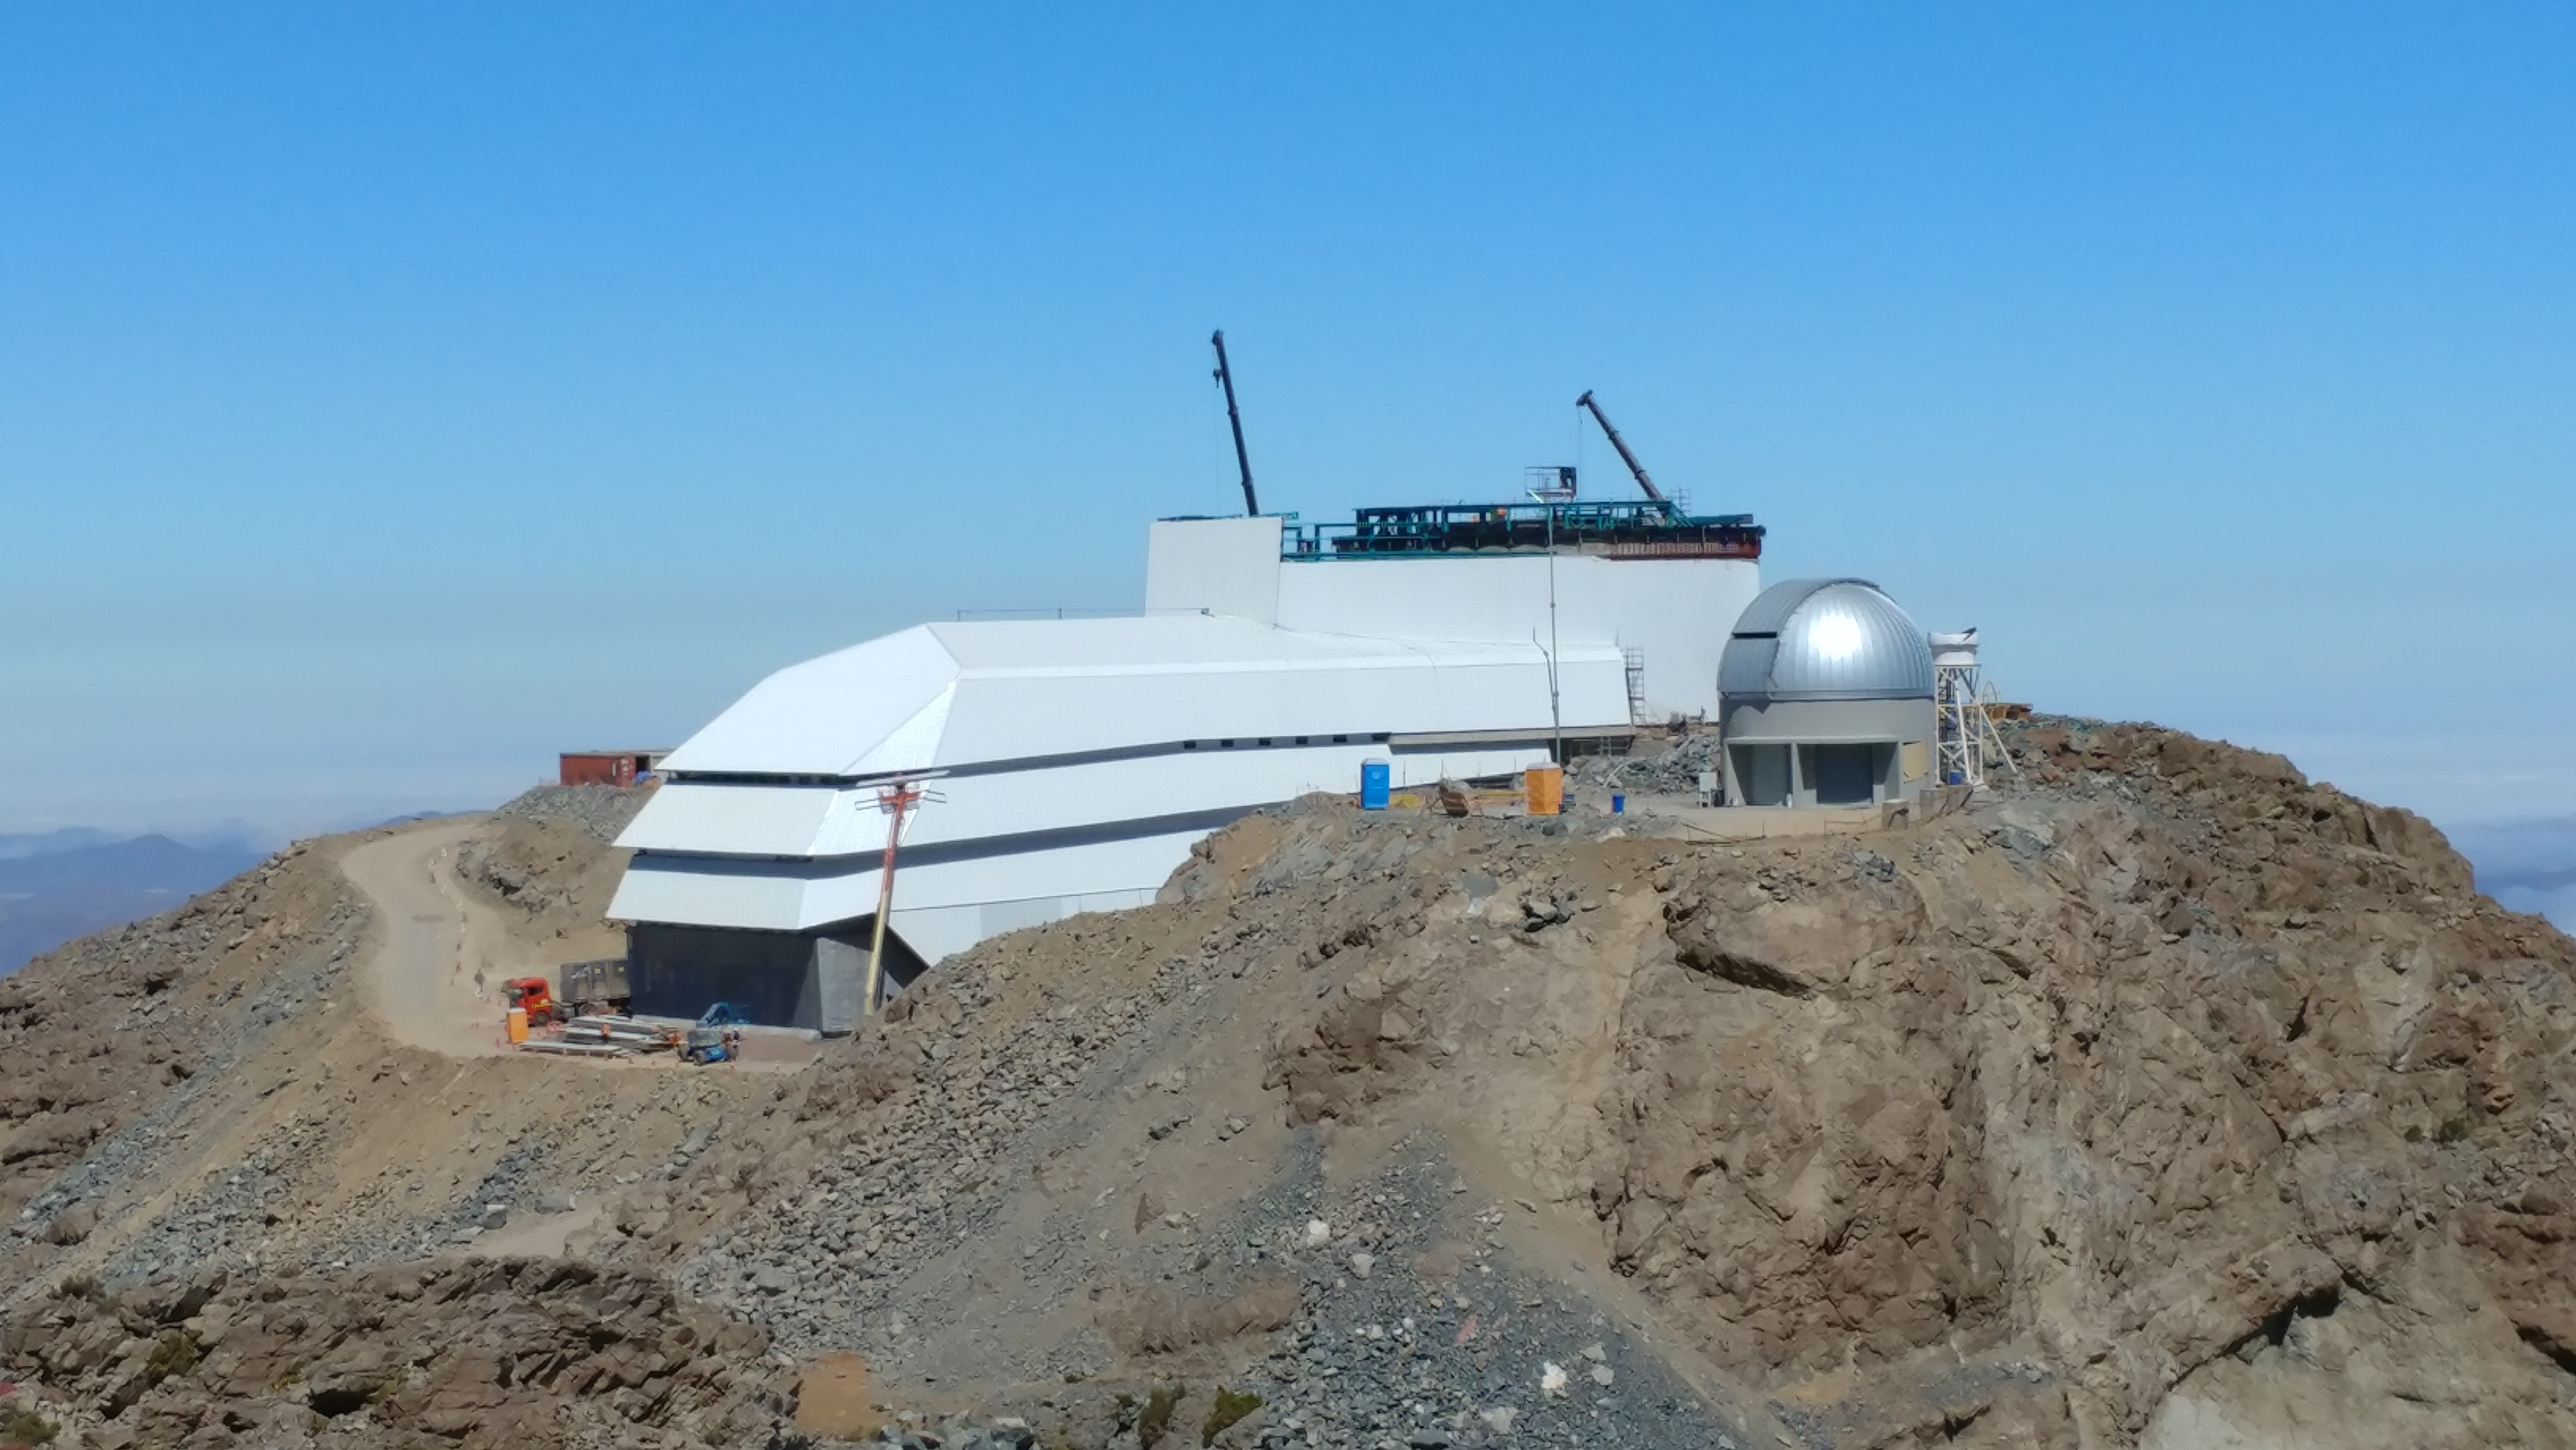

November Construction Update

General view of the LSST Observatory

Credit: Rubin Observatory/NSF/AURA